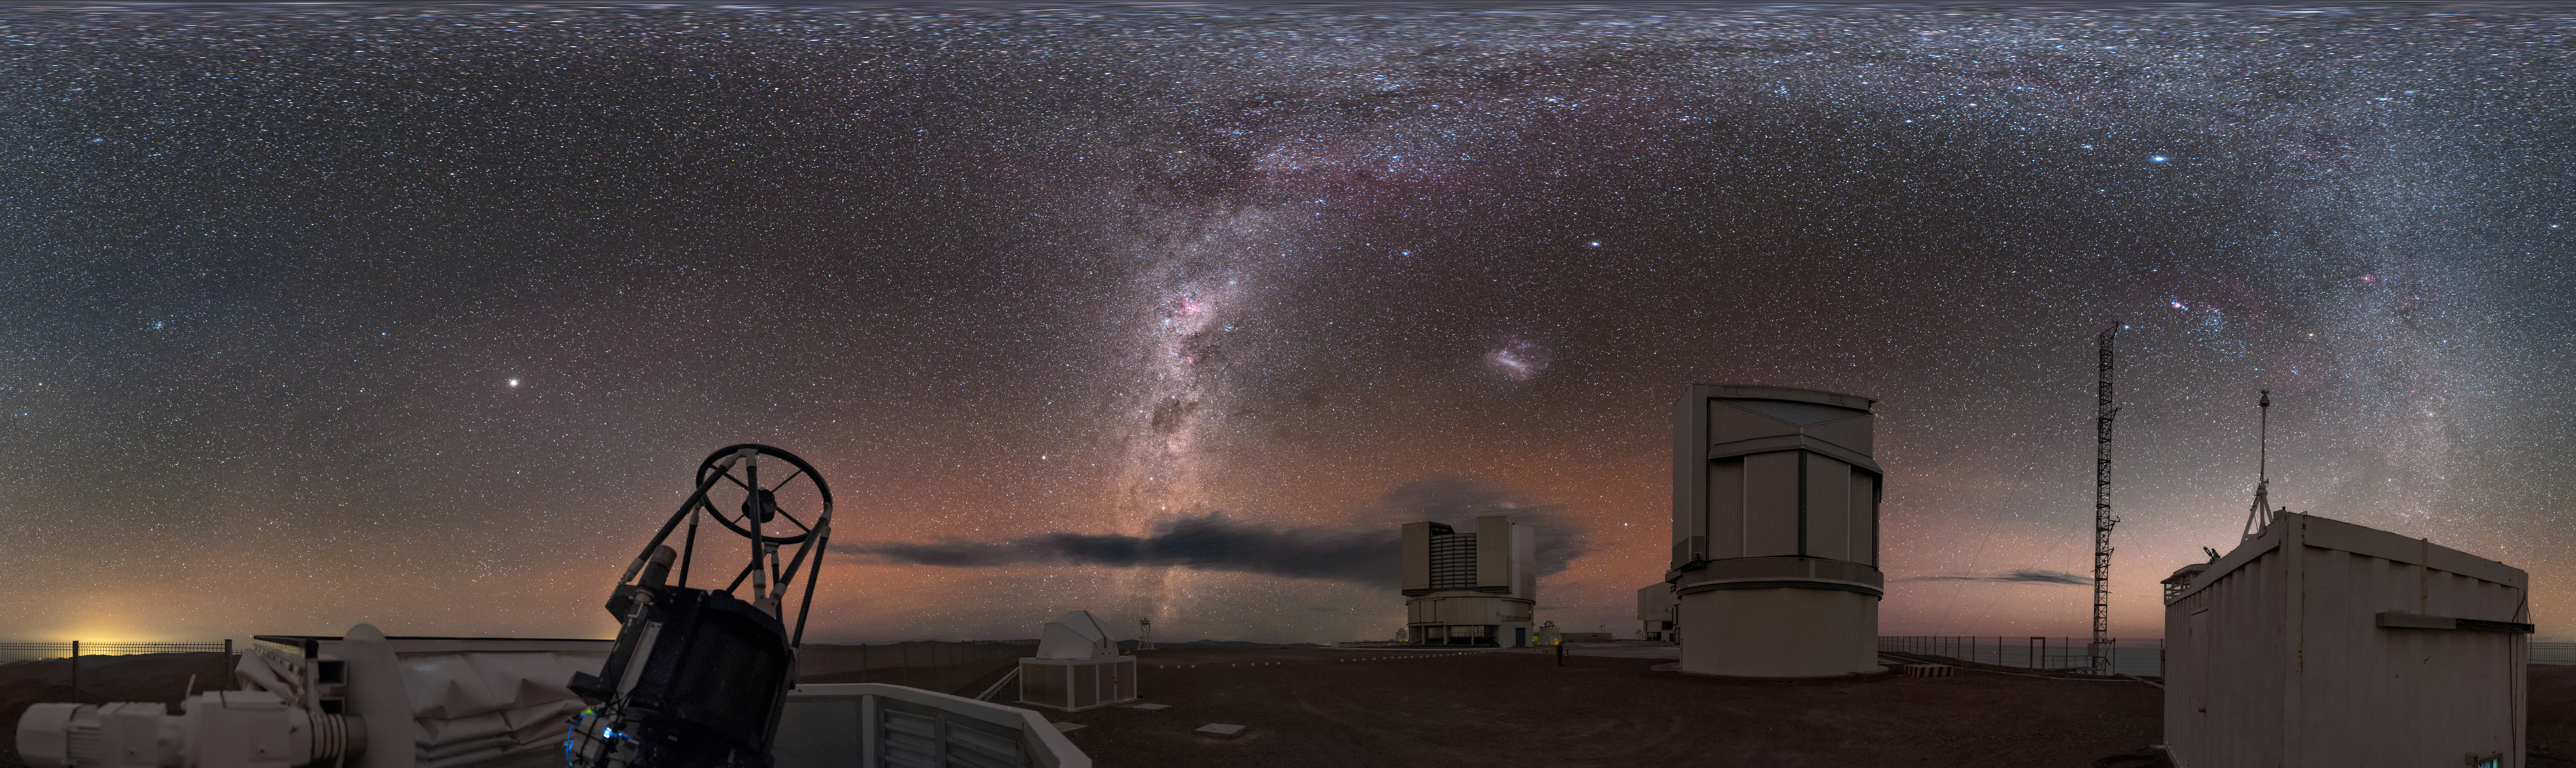

Auxiliary observing at Paranal

This equirectangular panorama shows the sites of the ESO-operated Very Large Telescope(VLT). The VLT is based at the Cerro Paranal site in the Atacama Desert of northern Chile. It is the world's most advanced optical instrument, consisting of four Unit Telescopes (UTs) with main mirror diametres of 8.2m each, and four smaller Auxiliary Telescopes (ATs) of 1.8m. In this extended image, an AT can be seen in the foreground, open and observing, with some UTs in the background, all against the stunning background of our home galaxy.

Credit: ESO/B. Tafreshi